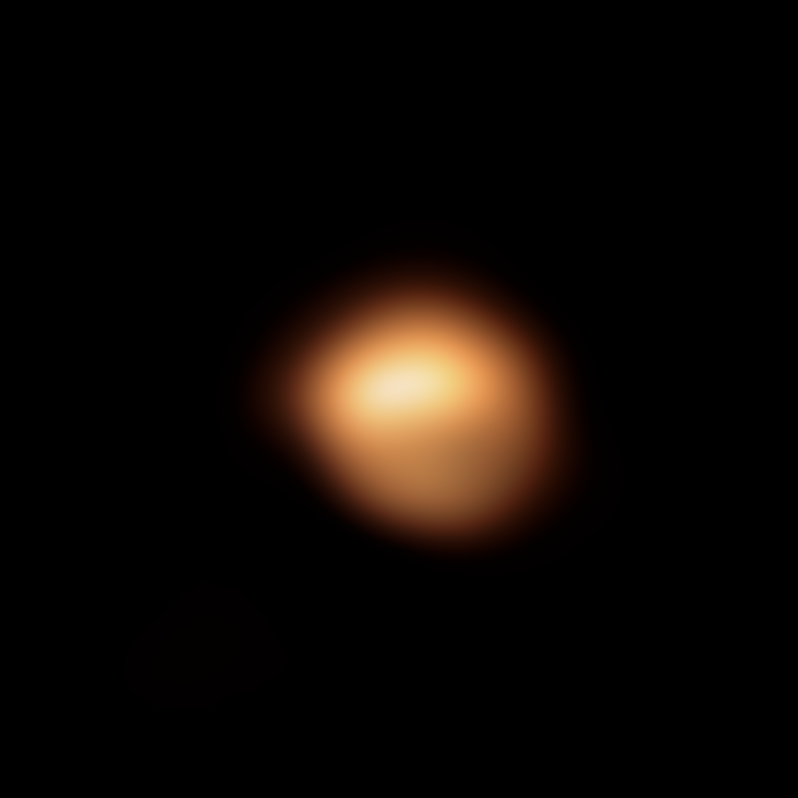

Image of Betelgeuse’s surface taken in December 2019

The red supergiant star Betelgeuse, in the constellation of Orion, underwent an unprecedented dimming in late 2019 and early 2020. This stunning image of the star’s surface was taken with the SPHERE instrument on ESO’s Very Large Telescope in December 2019, and is one of the images taken during an observing campaign aimed at understanding why the star became fainter. Betelgeuse’s brightness returned to normal in April 2020.

Astronomers now understand that Betelgeuse’s dip in brightness was the result of a dusty veil that emerged from the star, partially concealing its southern region.

An earlier version of this image was released in early 2020.

Credit: ESO/M. Montargès et al.